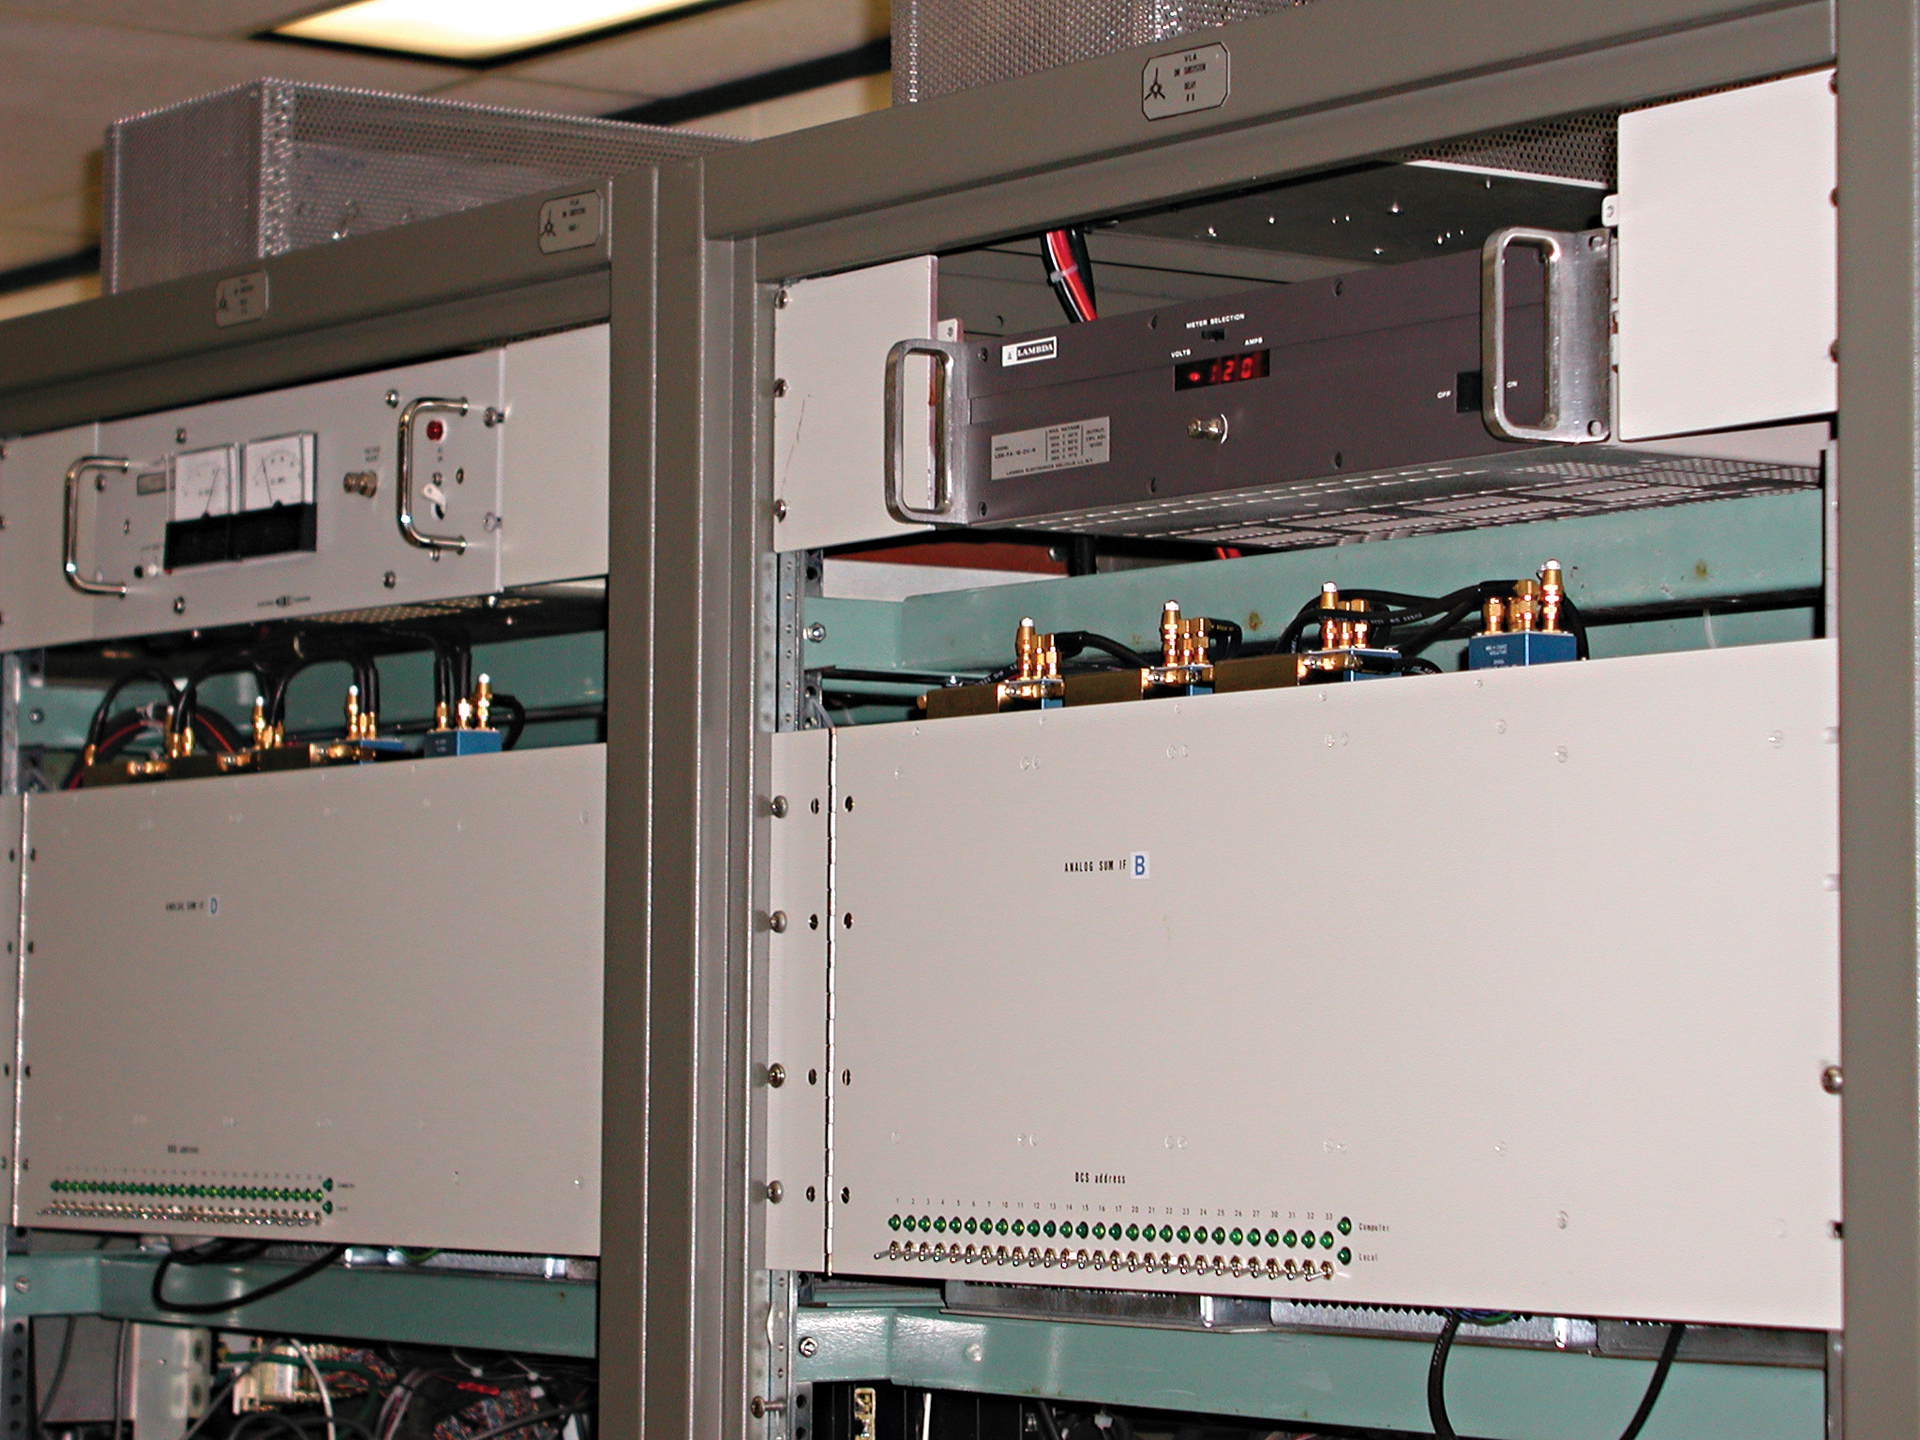

Original Correlator for the VLA

Here is a close-up view of the original correlator for the Very Large Array used from 1979 until 2009. It used over 650 printed circuit cards with 85,000 integrated circuits, and it required 50,000 watts of power. It works as a correlator, performing 1.7 trillion operations a second to combine the waves received by 351 pairs of VLA antennas into a single set of data. The new correlator that replaced this one is 1000 times faster.

Credit: B. Saxton, NRAO/AUI/NSF